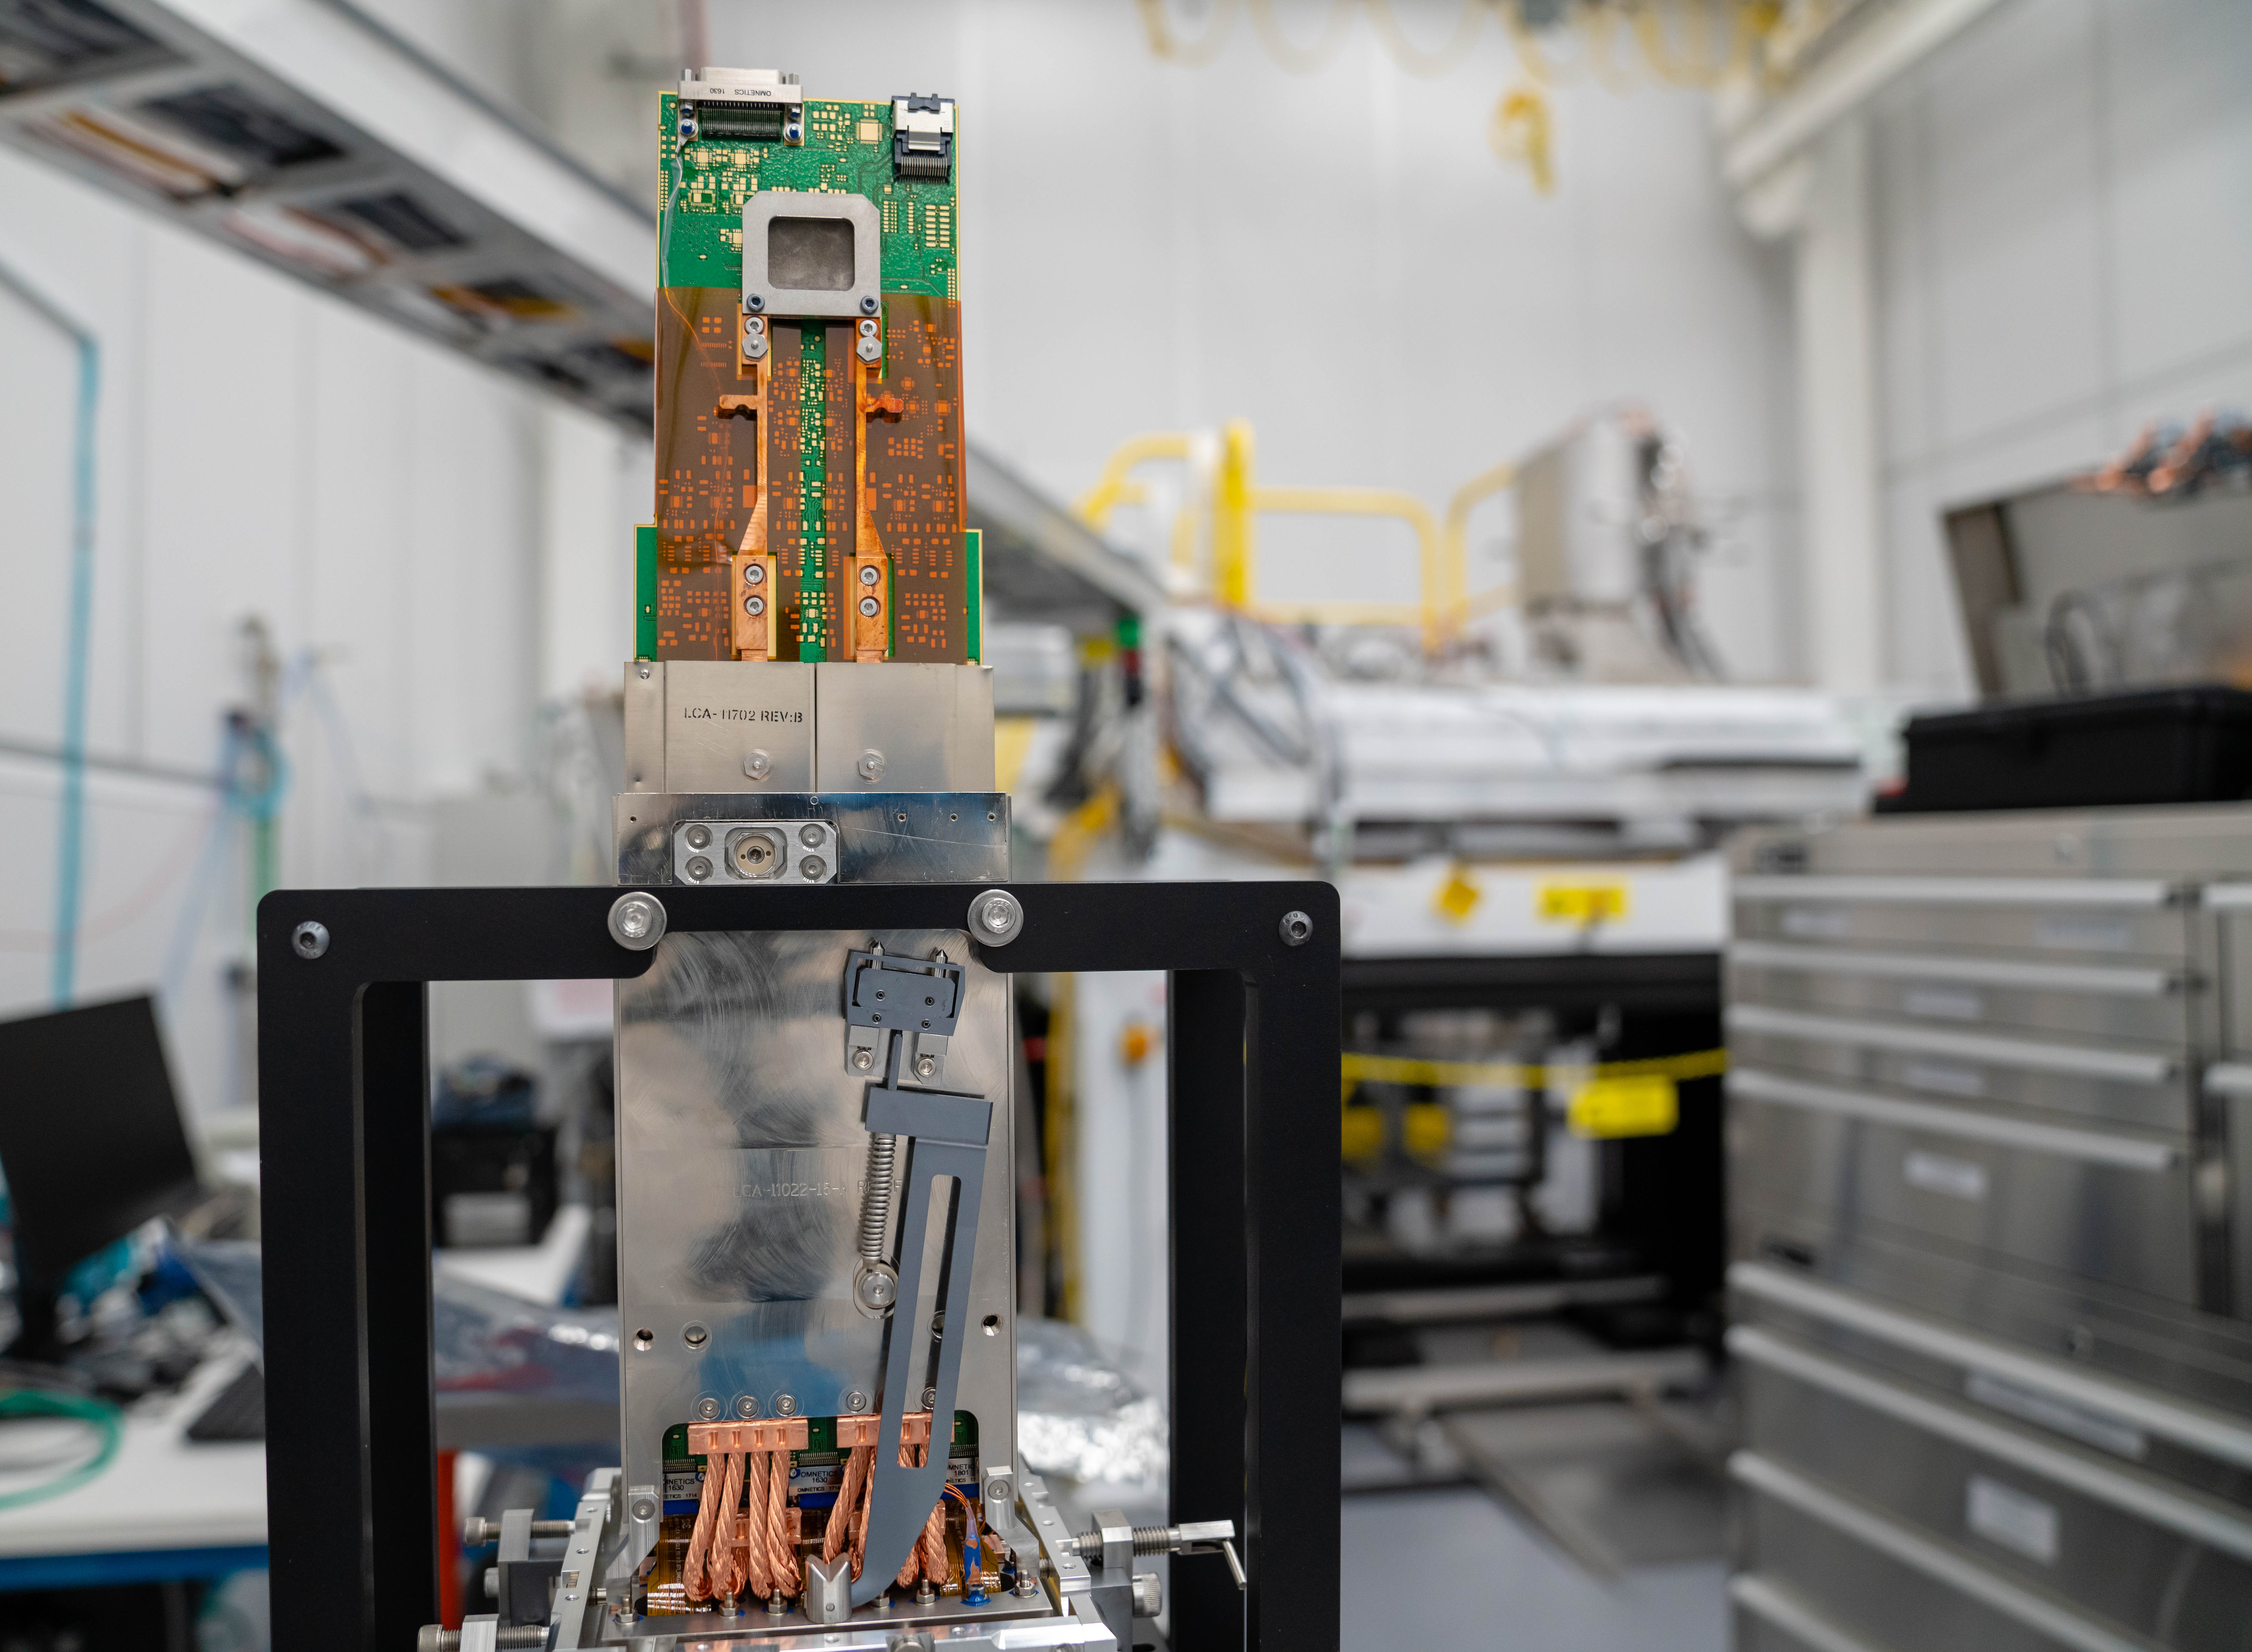

LSST Cleanroom March 2019

Members of the LSST Camera Integration and Testing team at SLAC have inserted a raft of nine imaging sensors into the body of the ComCam, a miniature version of the LSST Camera that will be used for telescope commissioning.

Credit: Farrin Abbott/SLAC National Accelerator Laboratory